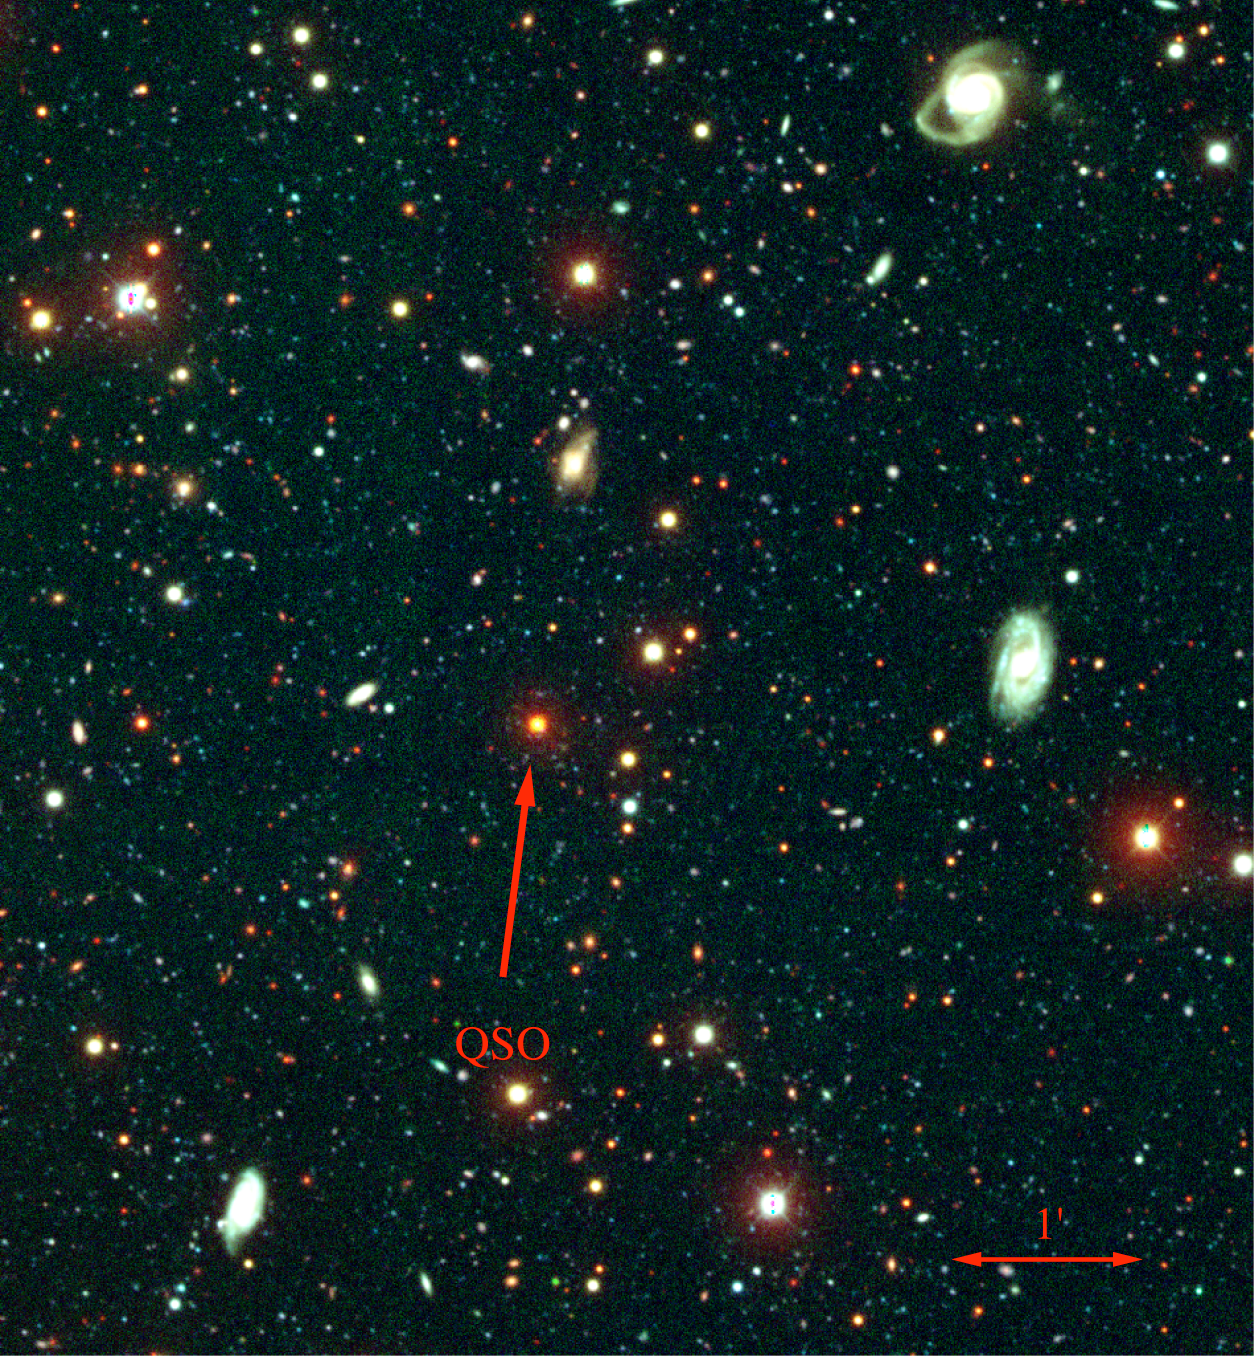

Damped Lyman alpha absorber, QSO APM 08279+5255

Our best tracer of cold gas at high redshift is damped Lyman alpha absorbers (DLAs). The KPNO Mayall 4-meter telescope has been used to study DLA fields, and this picture shows the eight-by-eight arc minute central region of one such field, towards the quasar (QSO) known picturesquely as APM 08279+5255. The QSO appears red in this BVI image due to its redshift (z=3.91). There are about seven Lyman break galaxies (LBGs) with redshifts similar to that of the DLA in the portion of the field shown. The full MOSAIC camera data covers more than thirty arc minutes square, corresponding to forty-by-forty megaparsecs, enabling the science team to probe the clustering of LBGs around DLAs on scales of five to ten megaparsecs. See the March 2004 NOAO Newsletter (currently only available in PDF format).

Credit: NOIRLab/NSF/AURA